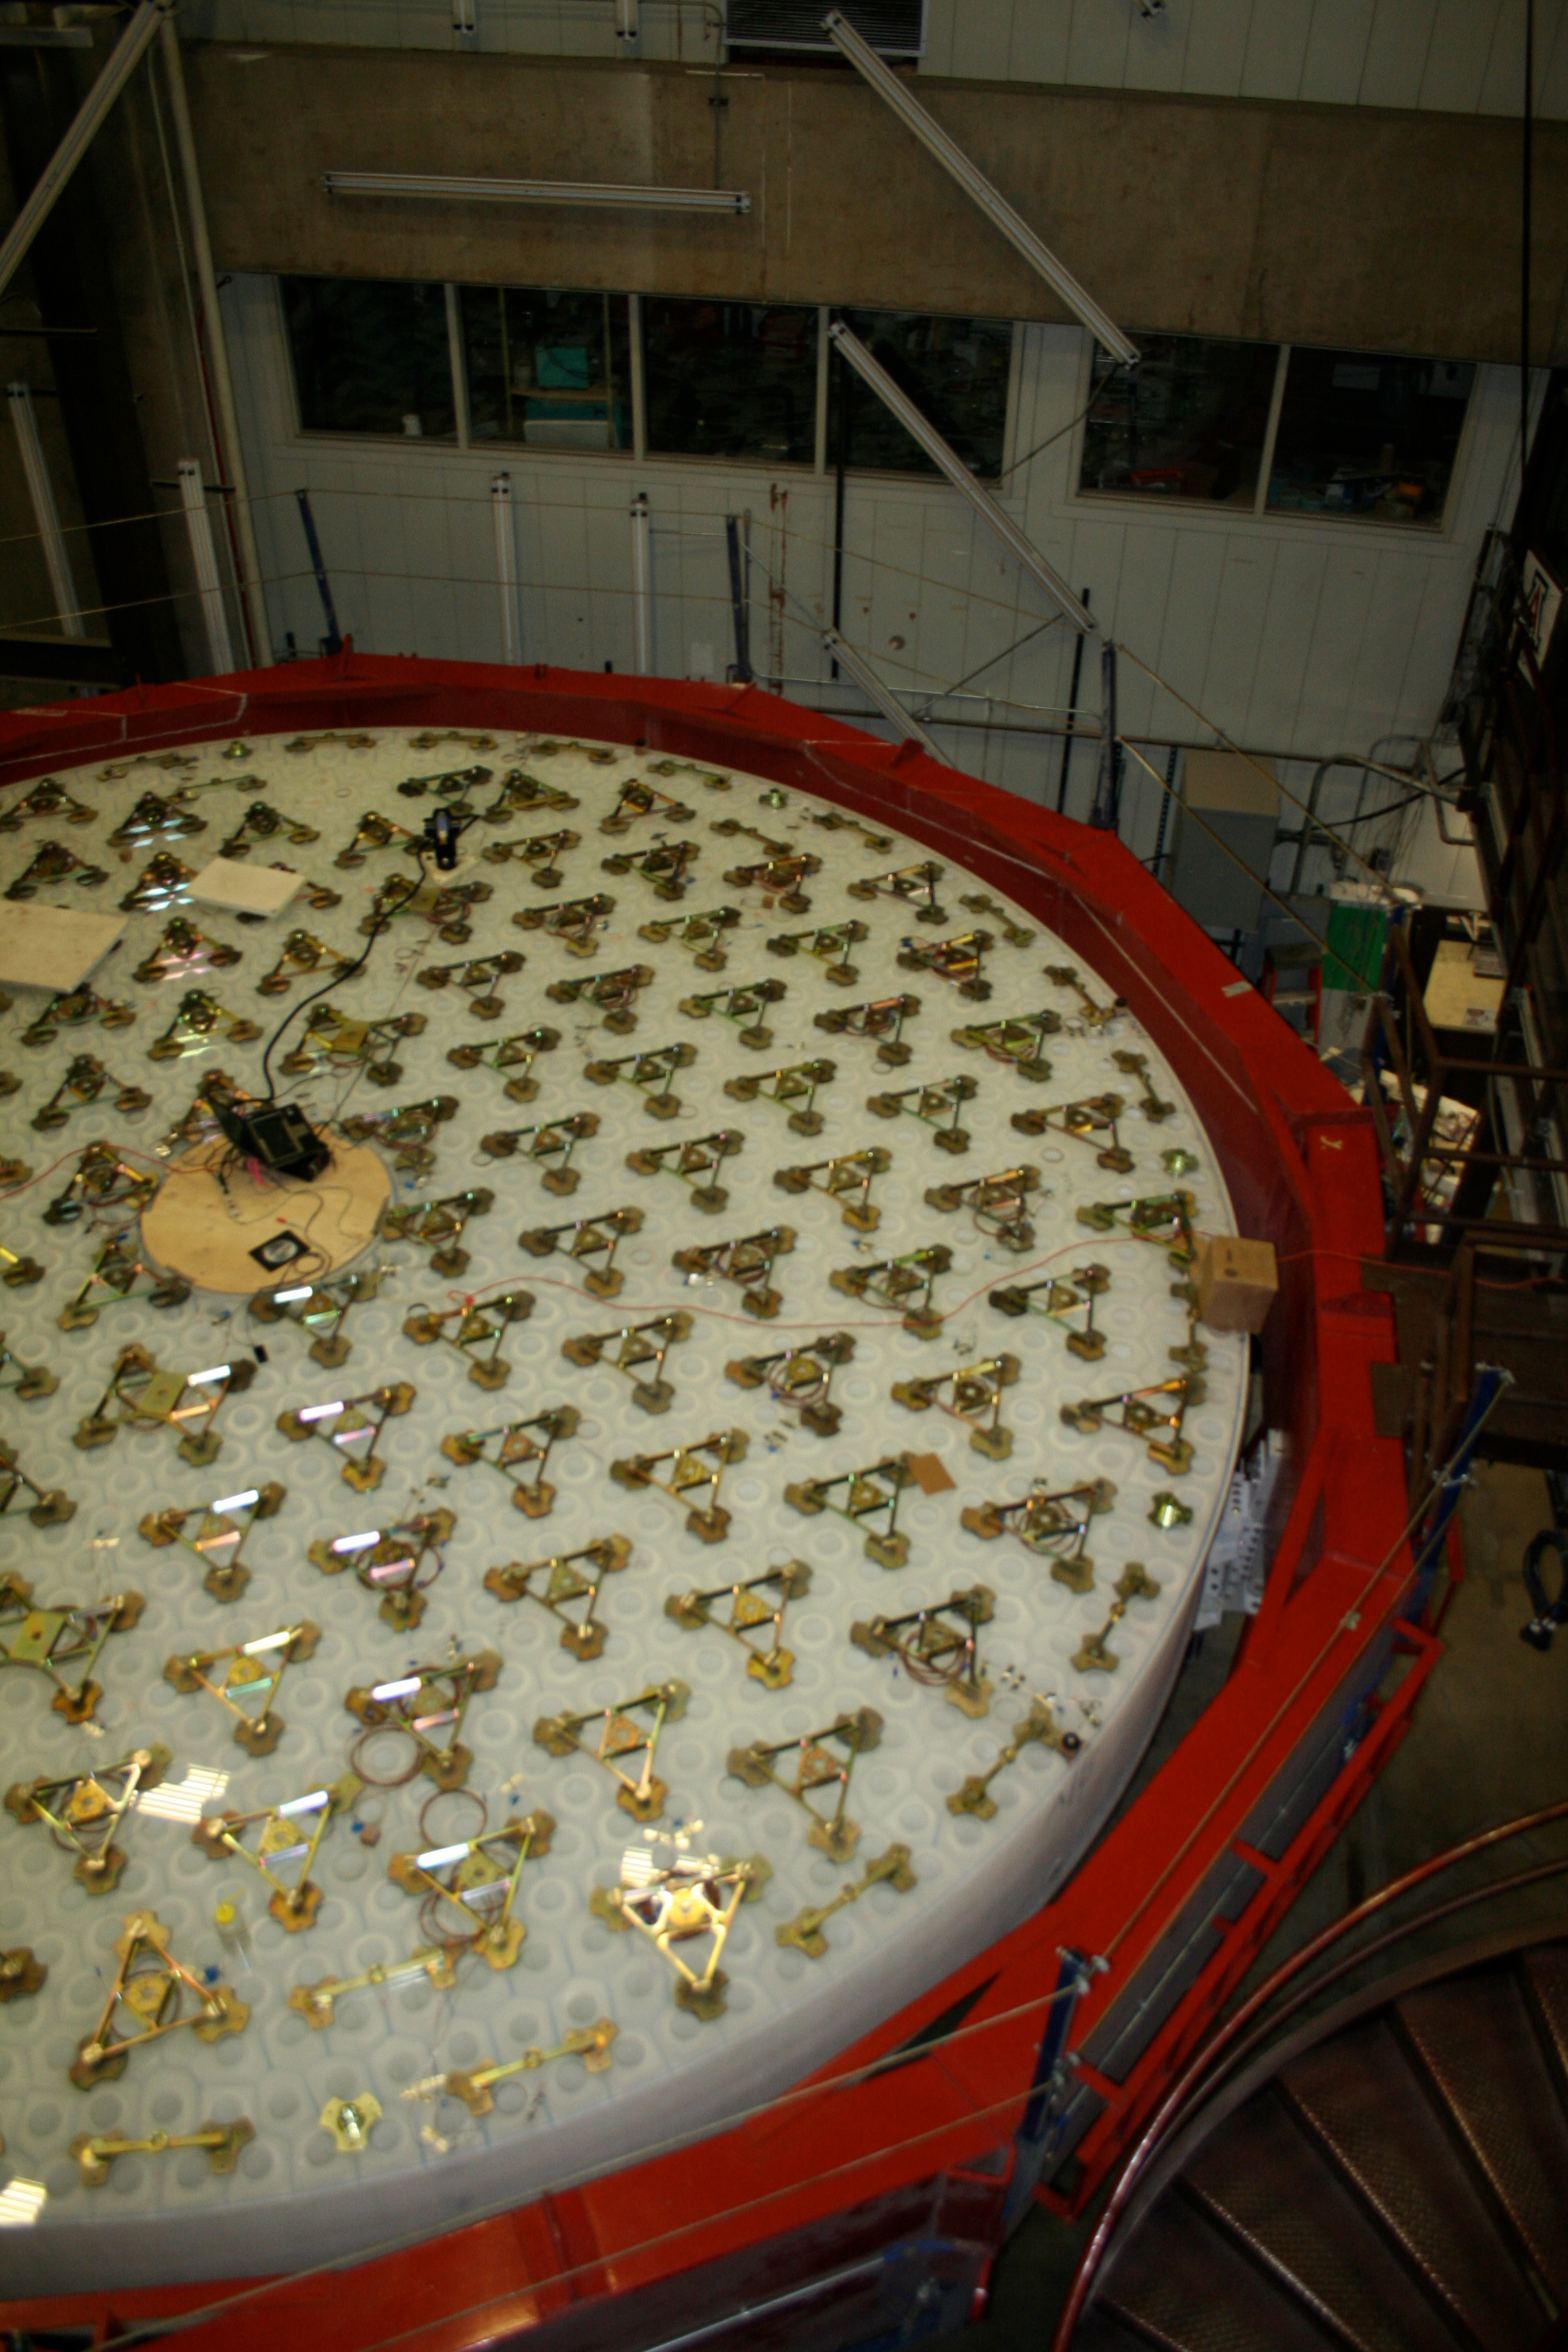

M1M3 Backside with Loadspreaders

Workers carefully inspect the mirror support loadspreaders, which are bonded to the flat backside of the mirror and are used to allocate and distribute the bending forces to the front surface.

Credit: Rubin Observatory/NSF/AURA